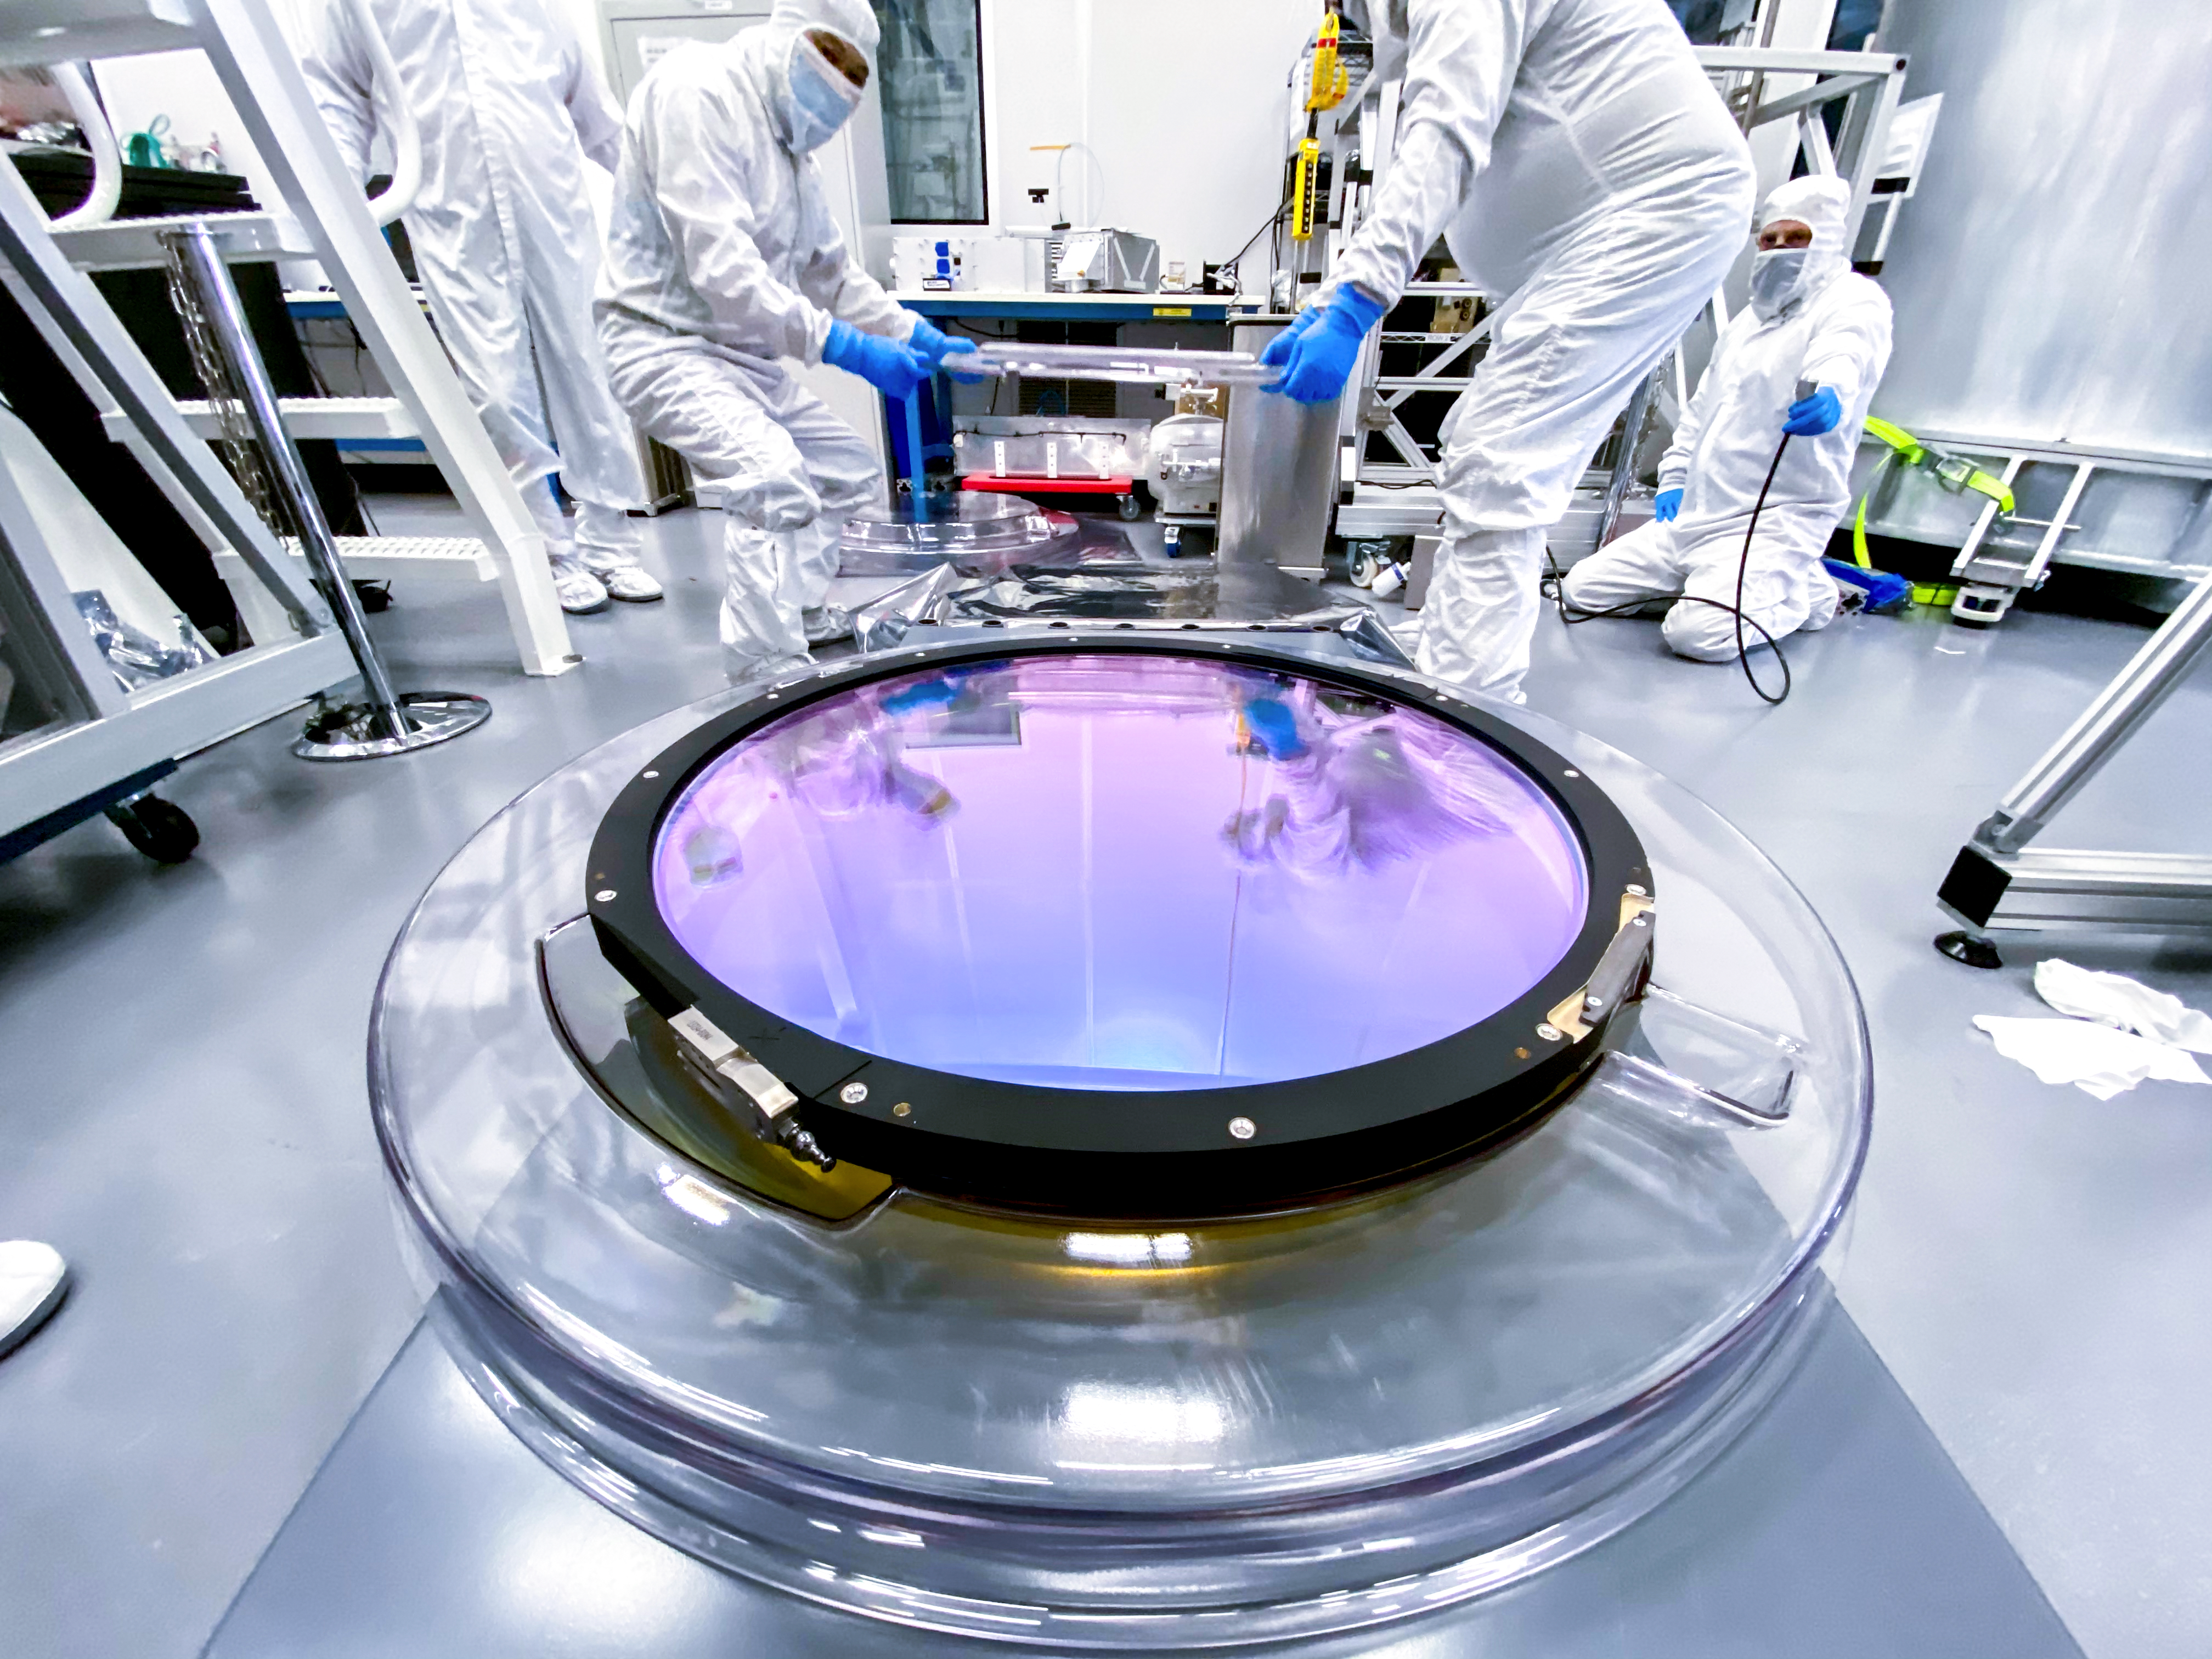

LSST r-band Filter

The first completed filter for the Rubin Observatory LSST Camera has arrived at SLAC National Accelerator Laboratory.The r-band filter was delivered to SLAC on March 12th, marking an exciting milestone for the LSST Camera team.

Credit: Travis Lange/SLAC National Accelerator Laboratory